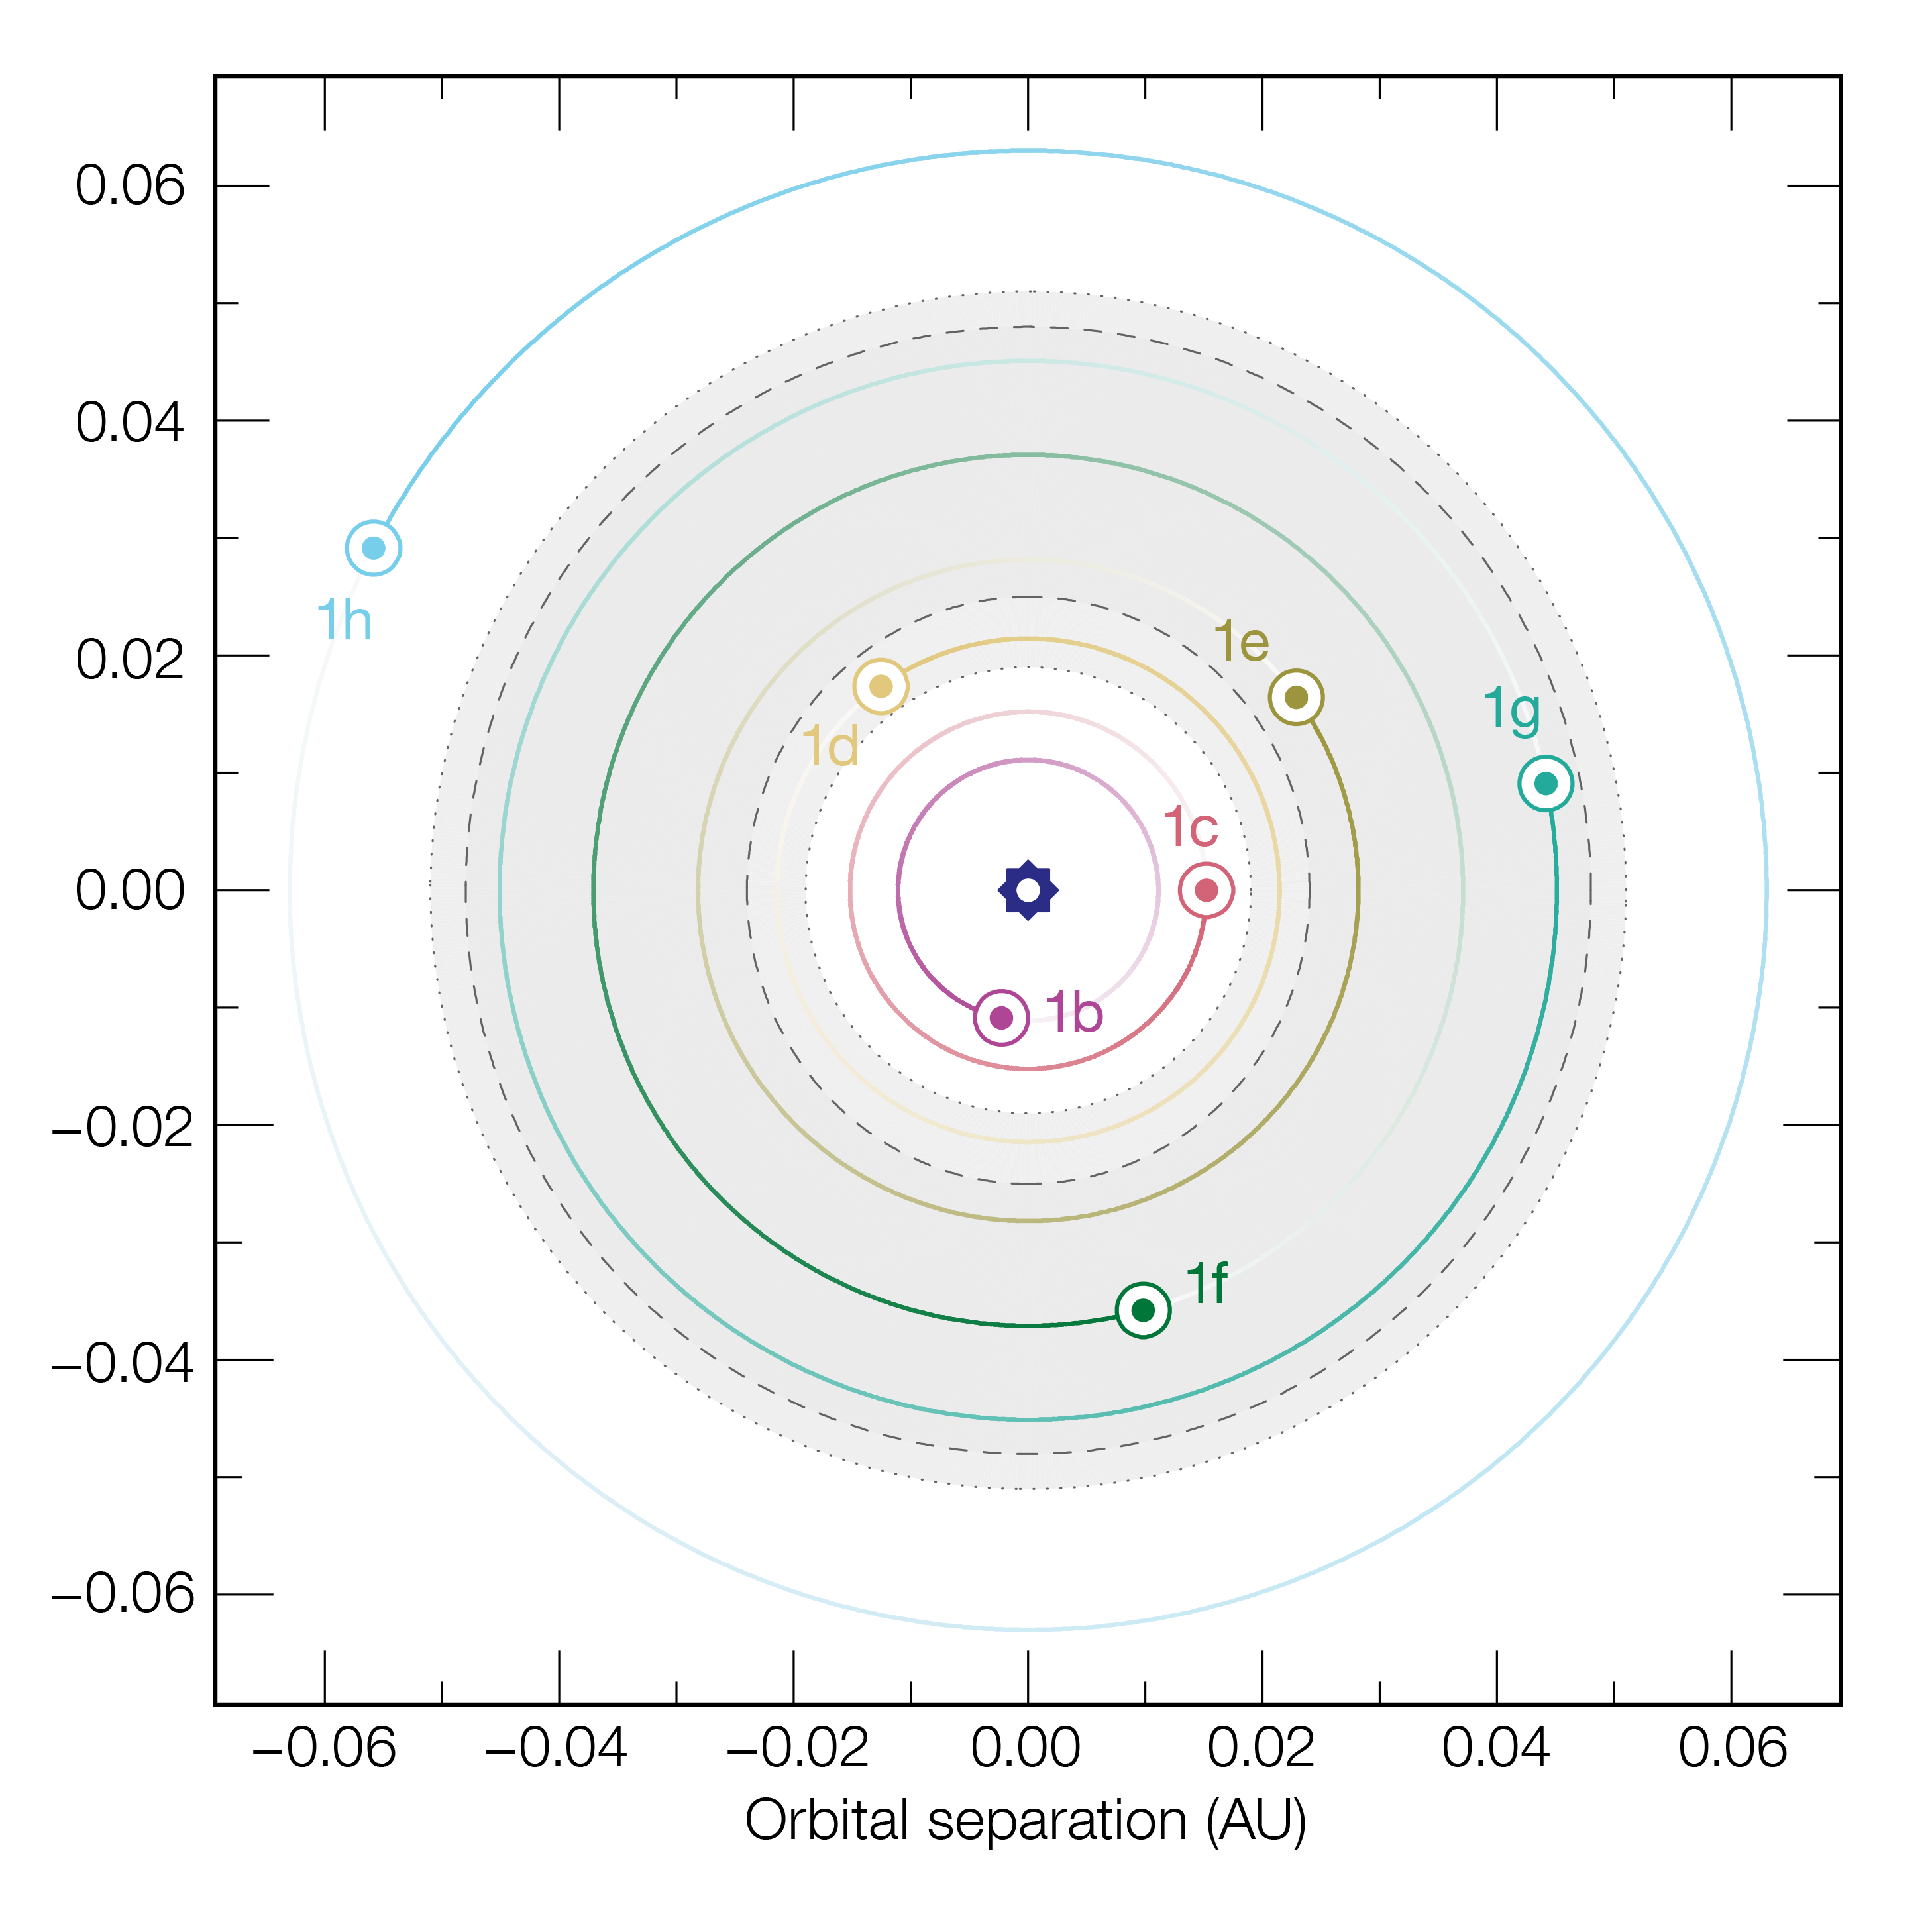

The orbits of the seven planets around TRAPPIST-1

This diagram shows the relative sizes of the orbits of the seven planets orbiting the ultracool dwarf star TRAPPIST-1. The shaded area shows the extent of the habitable zone, where oceans of liquid water could exist on the planets. The orbit of the outermost planet, TRAPPIST-1h, is not well known at present. The dotted lines show alternative limits to the habitable zone based on different theoretical assumptions.

Credit: ESO/M. Gillon et al.